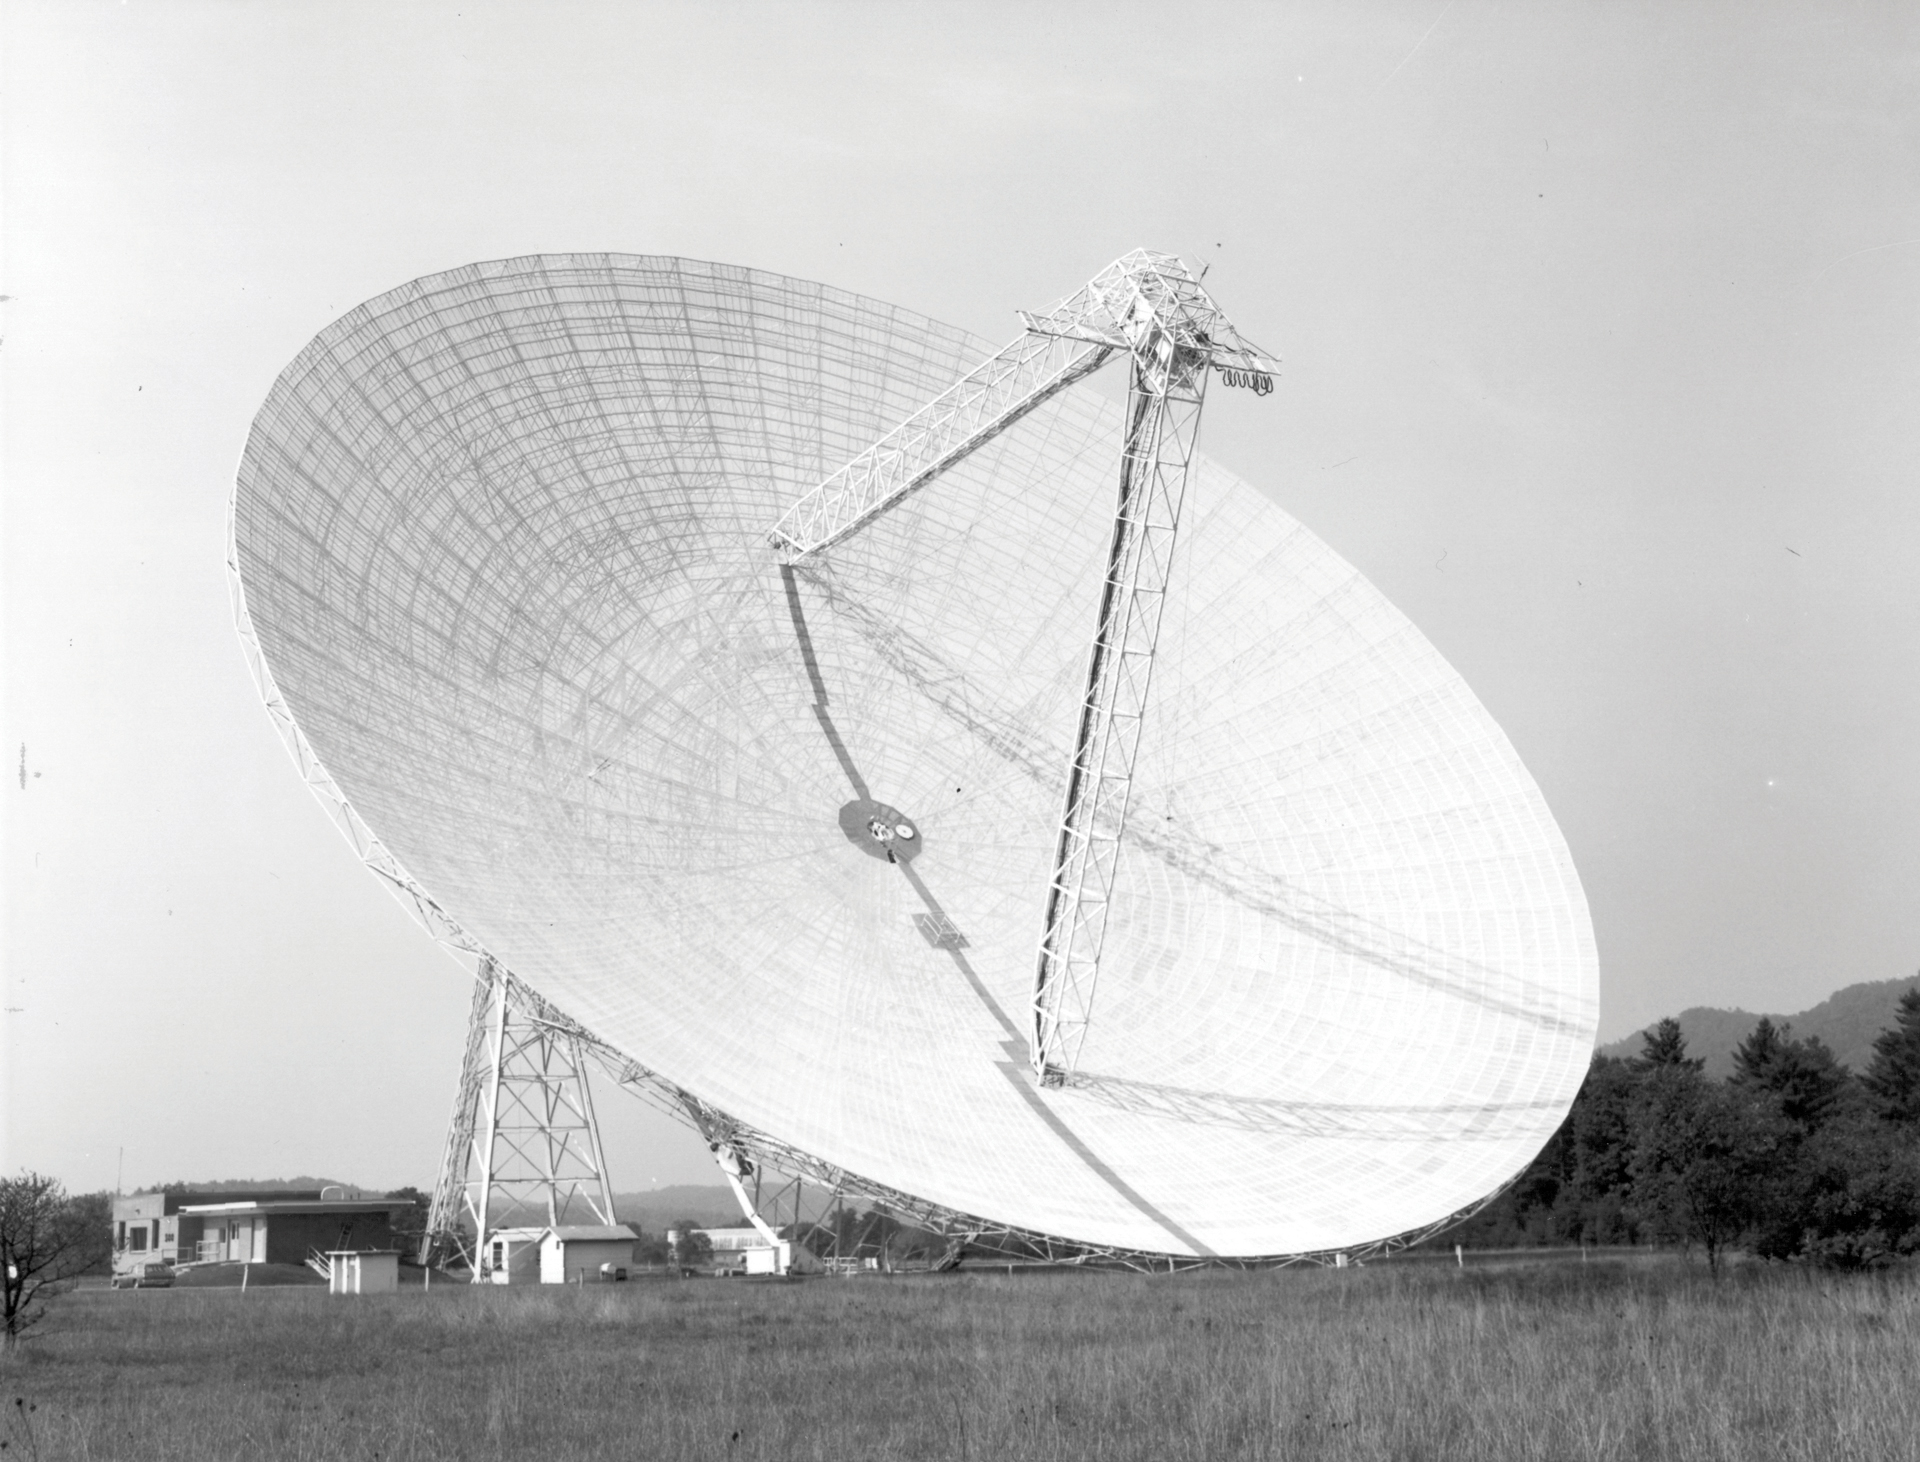

Green Bank’s 300-foot telescope receives new surface

In 1970, the 300-foot telescope in Green Bank, West Virginia got a new surface of higher-grade, finer aluminum mesh. During the following year, the telescope’s control building got a new addition: an RFI-shielded control room seen here as the taller half of the building.

Credit: NRAO/AUI/NSF